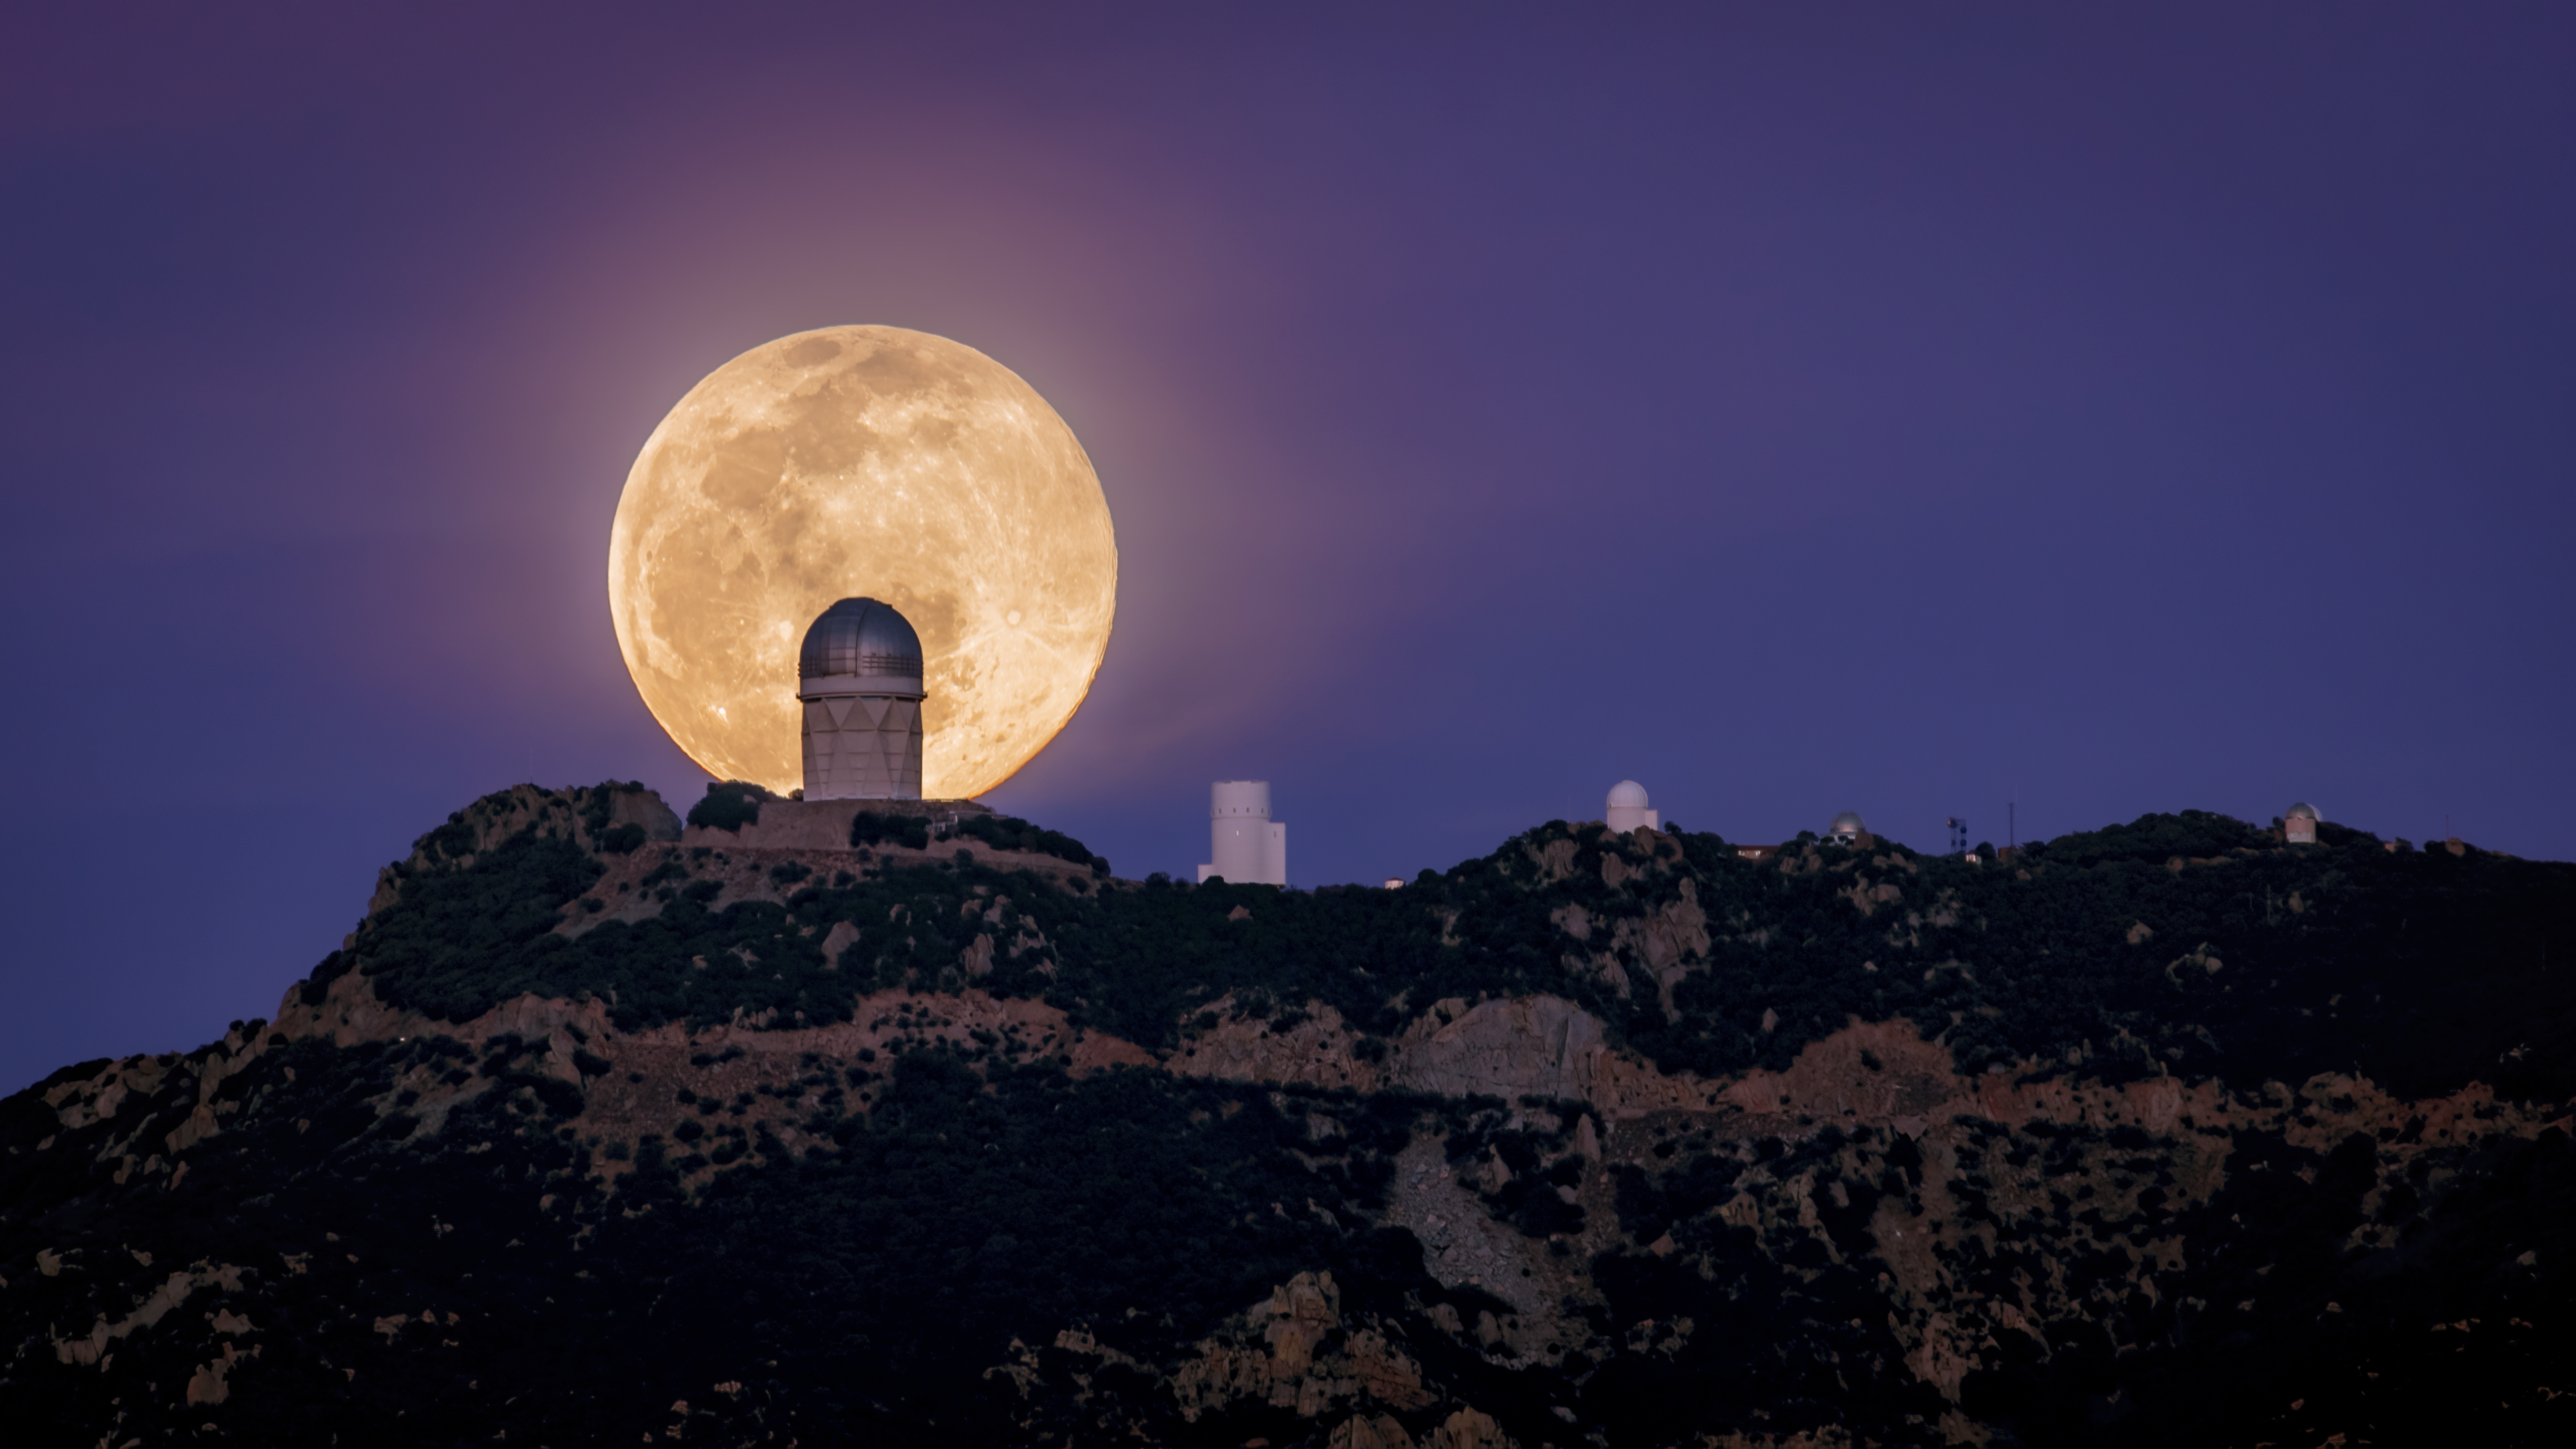

Big Telescope, Bigger Moon

A full Moon is arguably the worst time to do any optical astronomy, whether it’s with a backyard telescope or at Kitt Peak National Observatory (KPNO), a Program of NSF NOIRLab, near Tucson, Arizona. But the full Moon does make for a spectacular view to the naked eye and in this shot beautifully illuminates the surrounding desert landscape. Taken from the west of KPNO, this image appears to show the Nicholas U. Mayall 4-meter Telescope eclipsing nearly half the diameter of the Moon after moonrise. The Mayall telescope is home to the Dark Energy Spectroscopic Instrument (DESI). DESI, led by the US Department of Energy, is acquiring the spectra of tens of millions of galaxies and quasars to construct a 3D map that will reveal the effects of dark energy in the Universe.

This image was taken before the 2022 Contreras Fire, which affected KPNO. Read more here.

Credit: M. Hunt/KPNO/NOIRLab/NSF/AURA